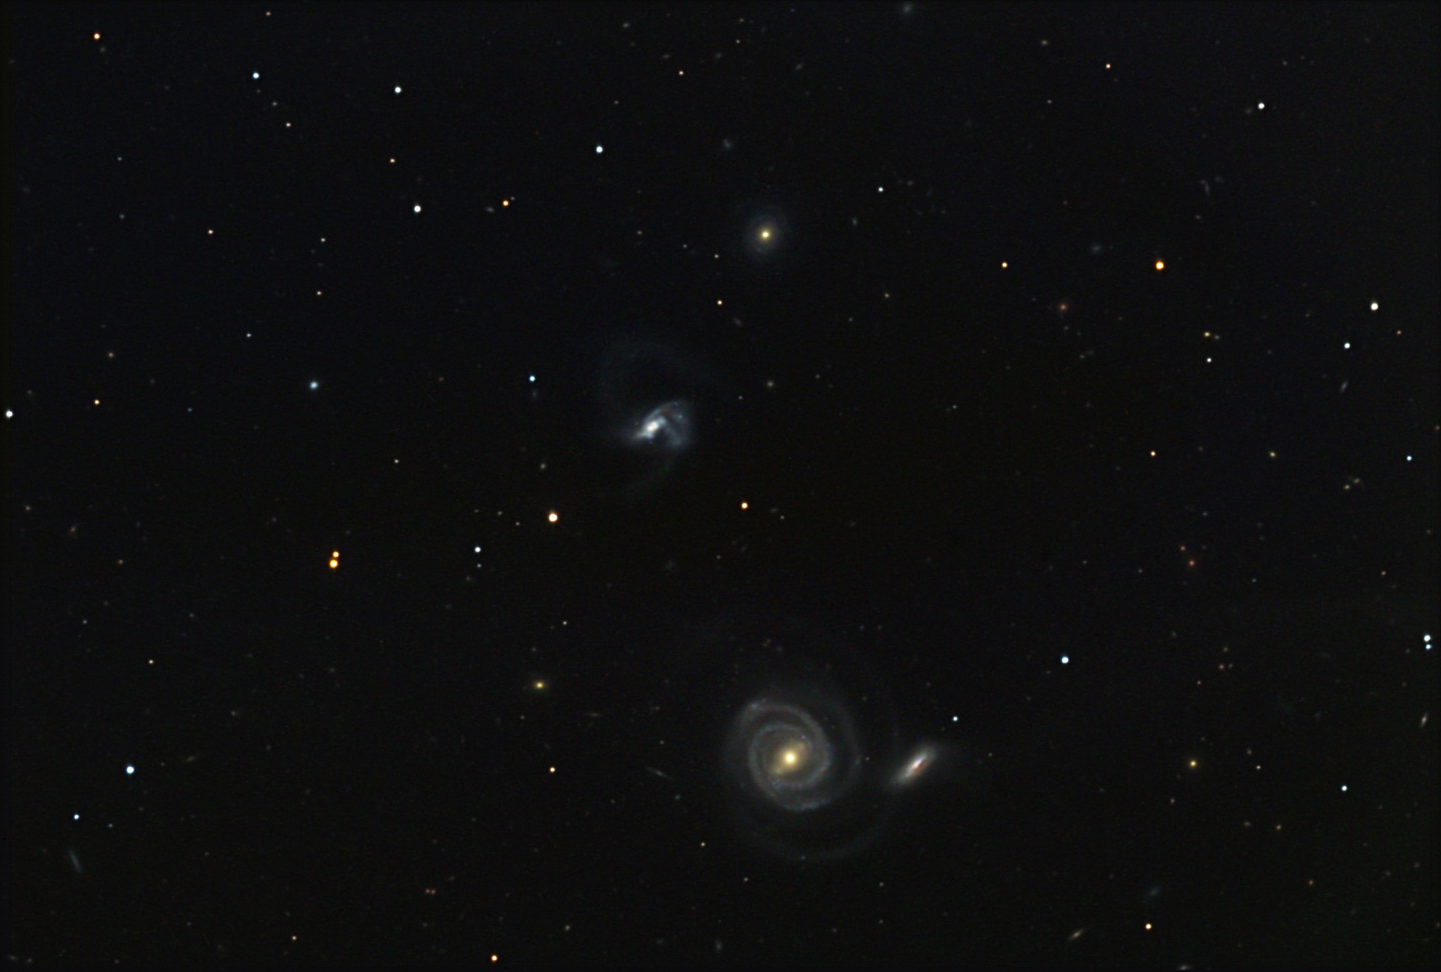

NGC 5754

These three galaxies are located more than 200 million lightyears away in the constellation Bootes.

This image was taken as part of Advanced Observing Program (AOP) program at Kitt Peak Visitor Center during 2014.

Credit: KPNO/NOIRLab/NSF/AURA/Bill Lofquist/Adam Block